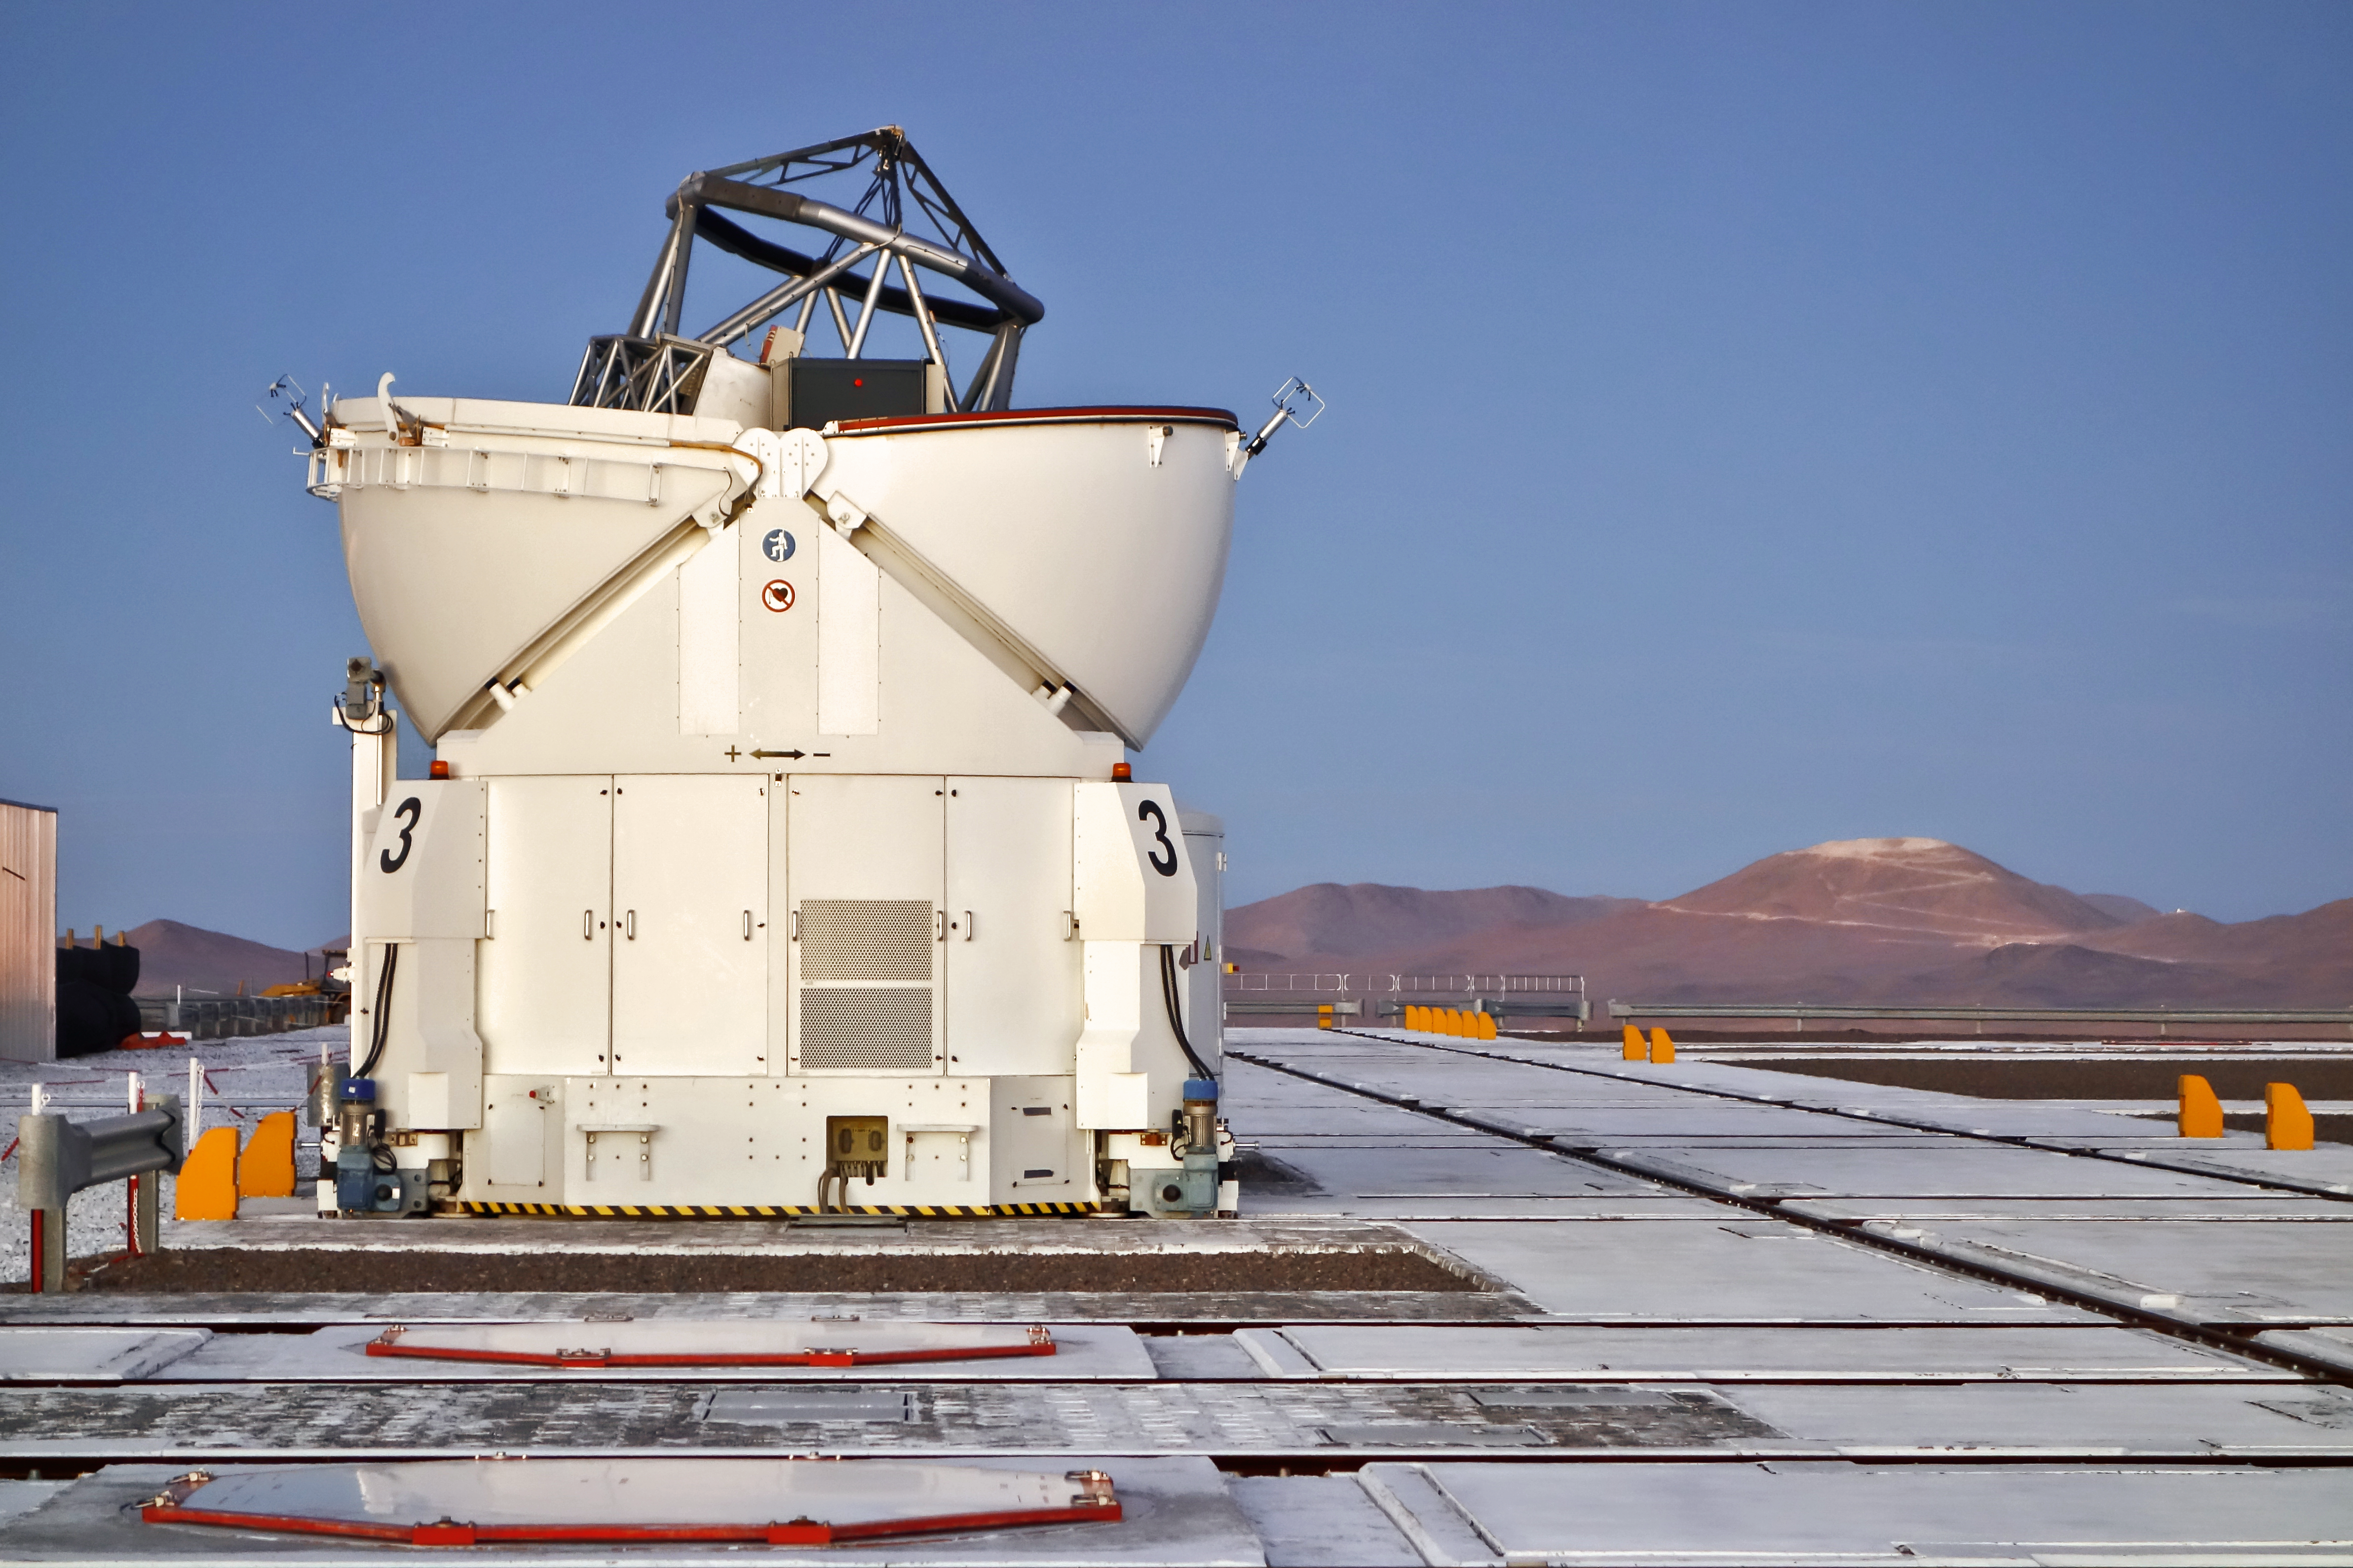

Cerro Armazones seen from the Paranal platform

This distant view of the future home of the E-ELT was taken in late November 2014 from the platform of ESO’s nearby Paranal Observatory. The levelling of the summit of Cerro Armazones is well advanced.

One of the VLTI Auxiliary Telescopes is visible in the foreground.

Credit: ESO/J. Girard (djulik.com)